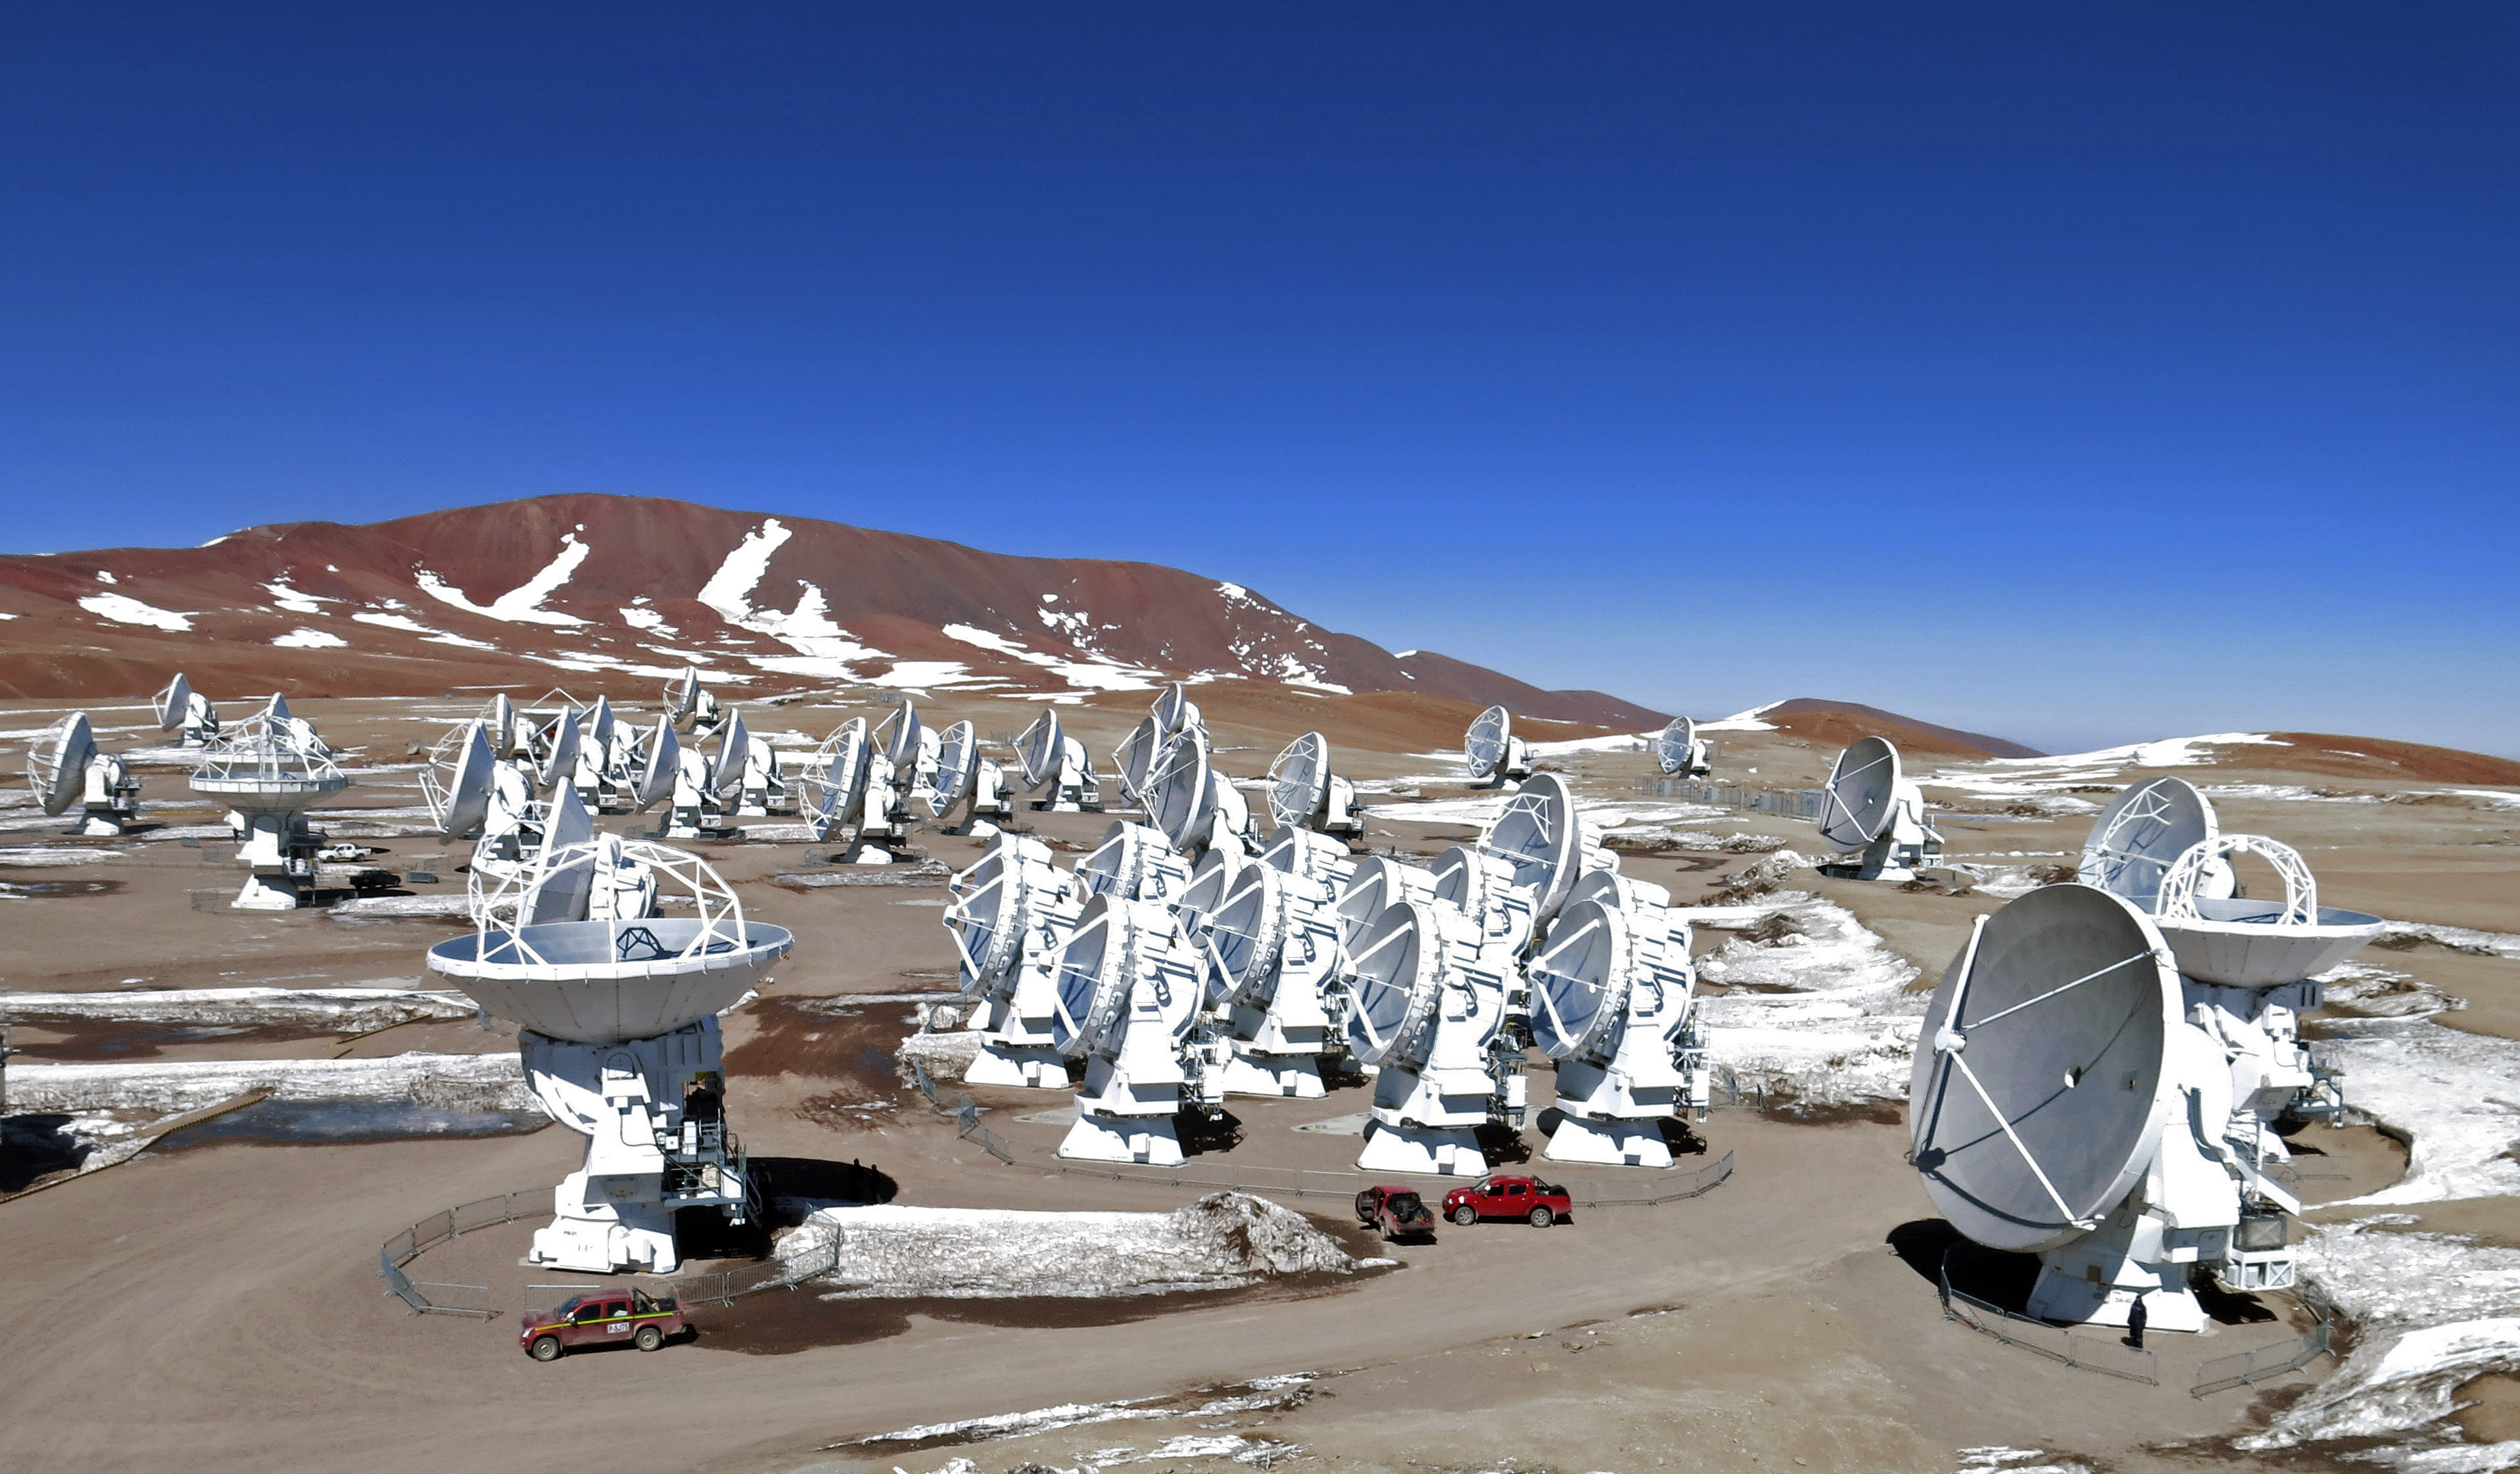

ALMA from the air

This is the Atacama Large Millimeter/submillimeter Array (ALMA), photographed from above for the first time. The image was taken using a hexacopter, installed with a camera, which can be seen in this image.

Credit: ESO